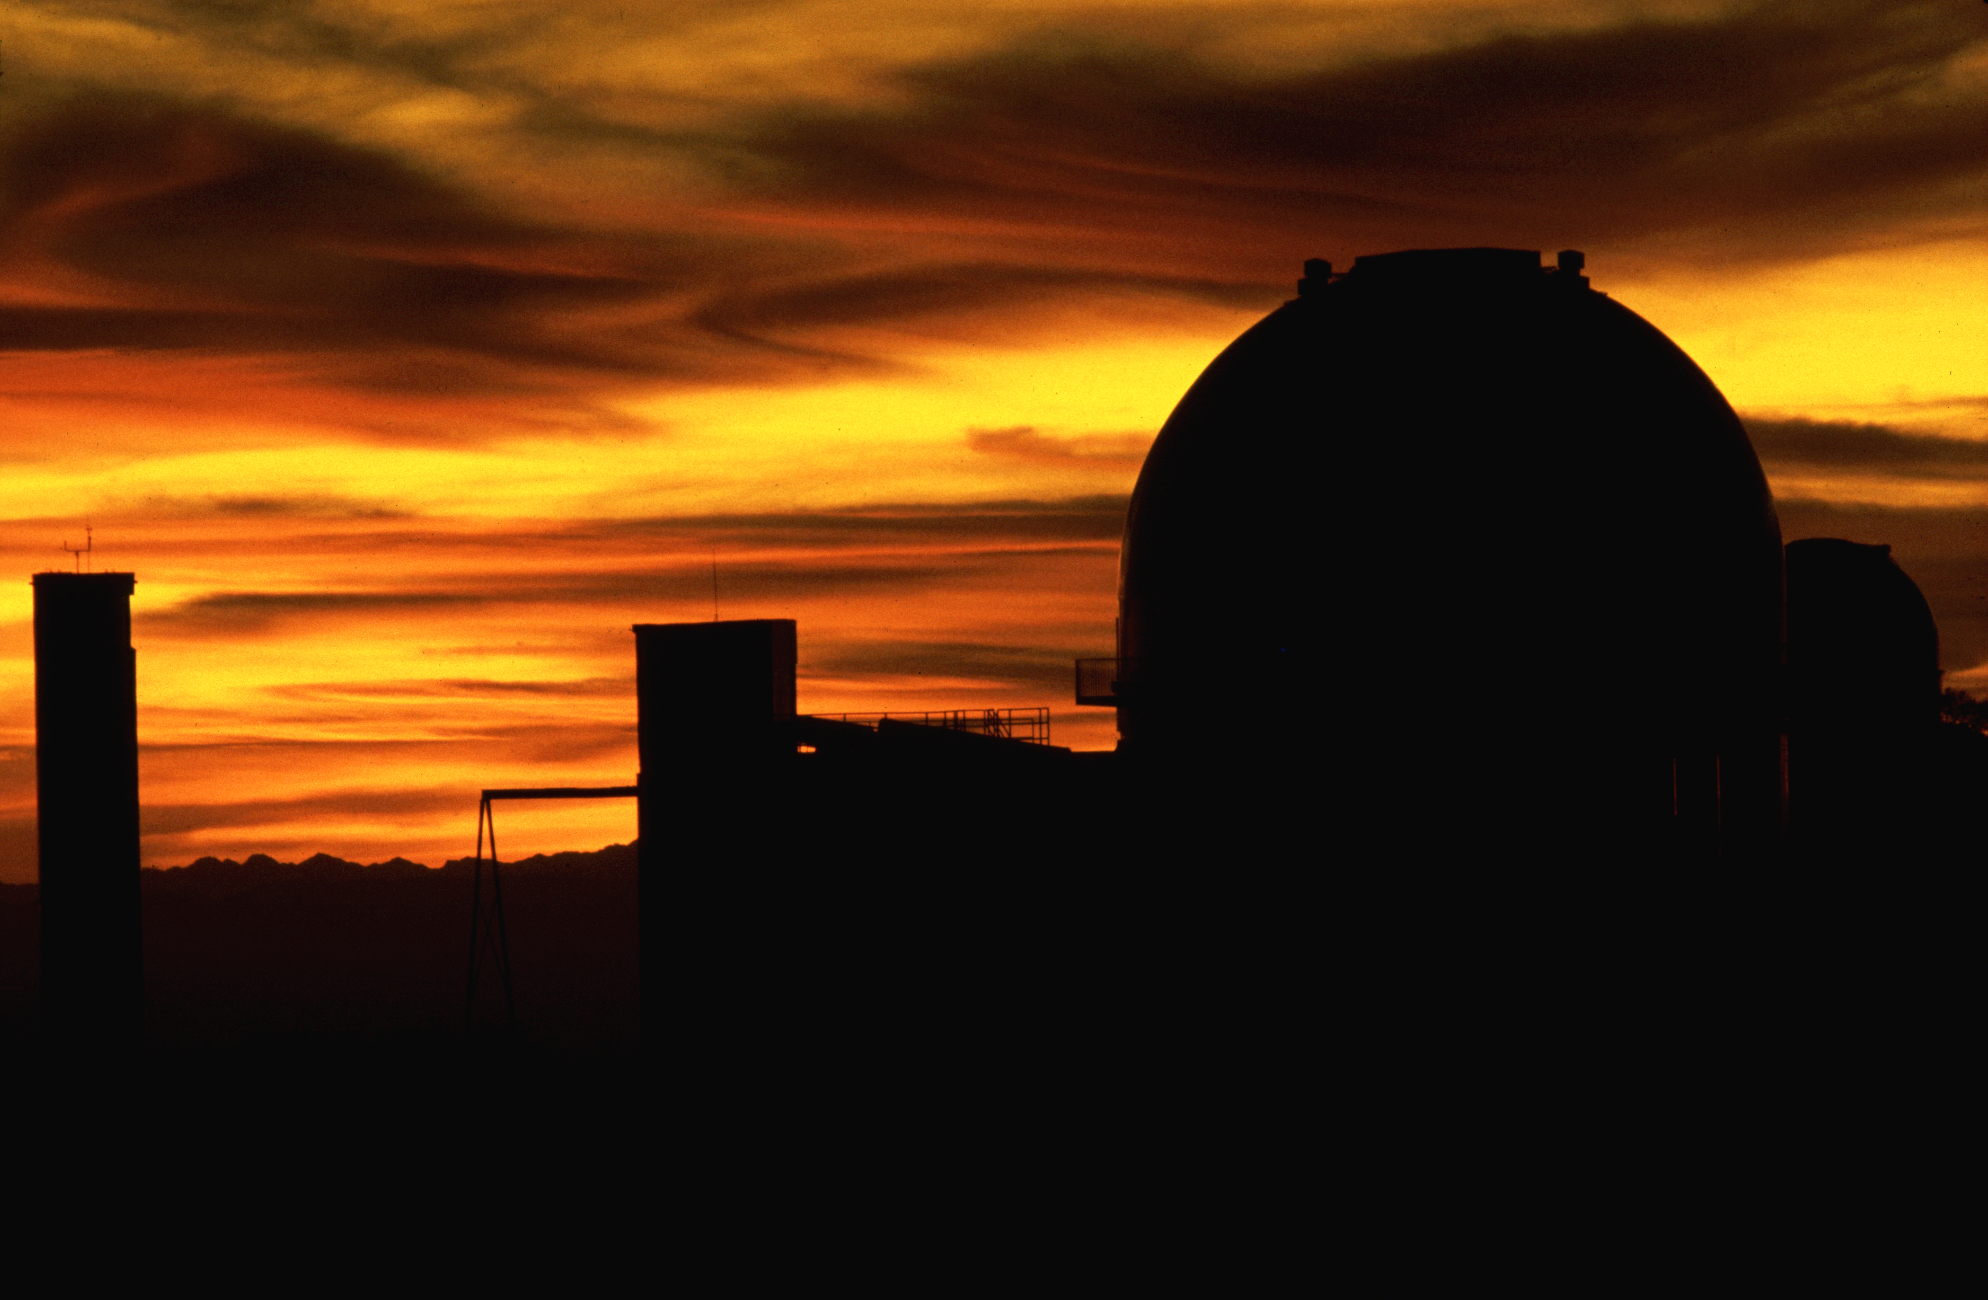

KPNO 2.1-meter at sunset

The Kitt Peak 2.1-meter telescope as seen at sunset from the top of the McMath-Pierce Solar Facility. A photograph by Mark Hanna.

Credit: Mark Hanna/NOIRLab/NSF/AURA/